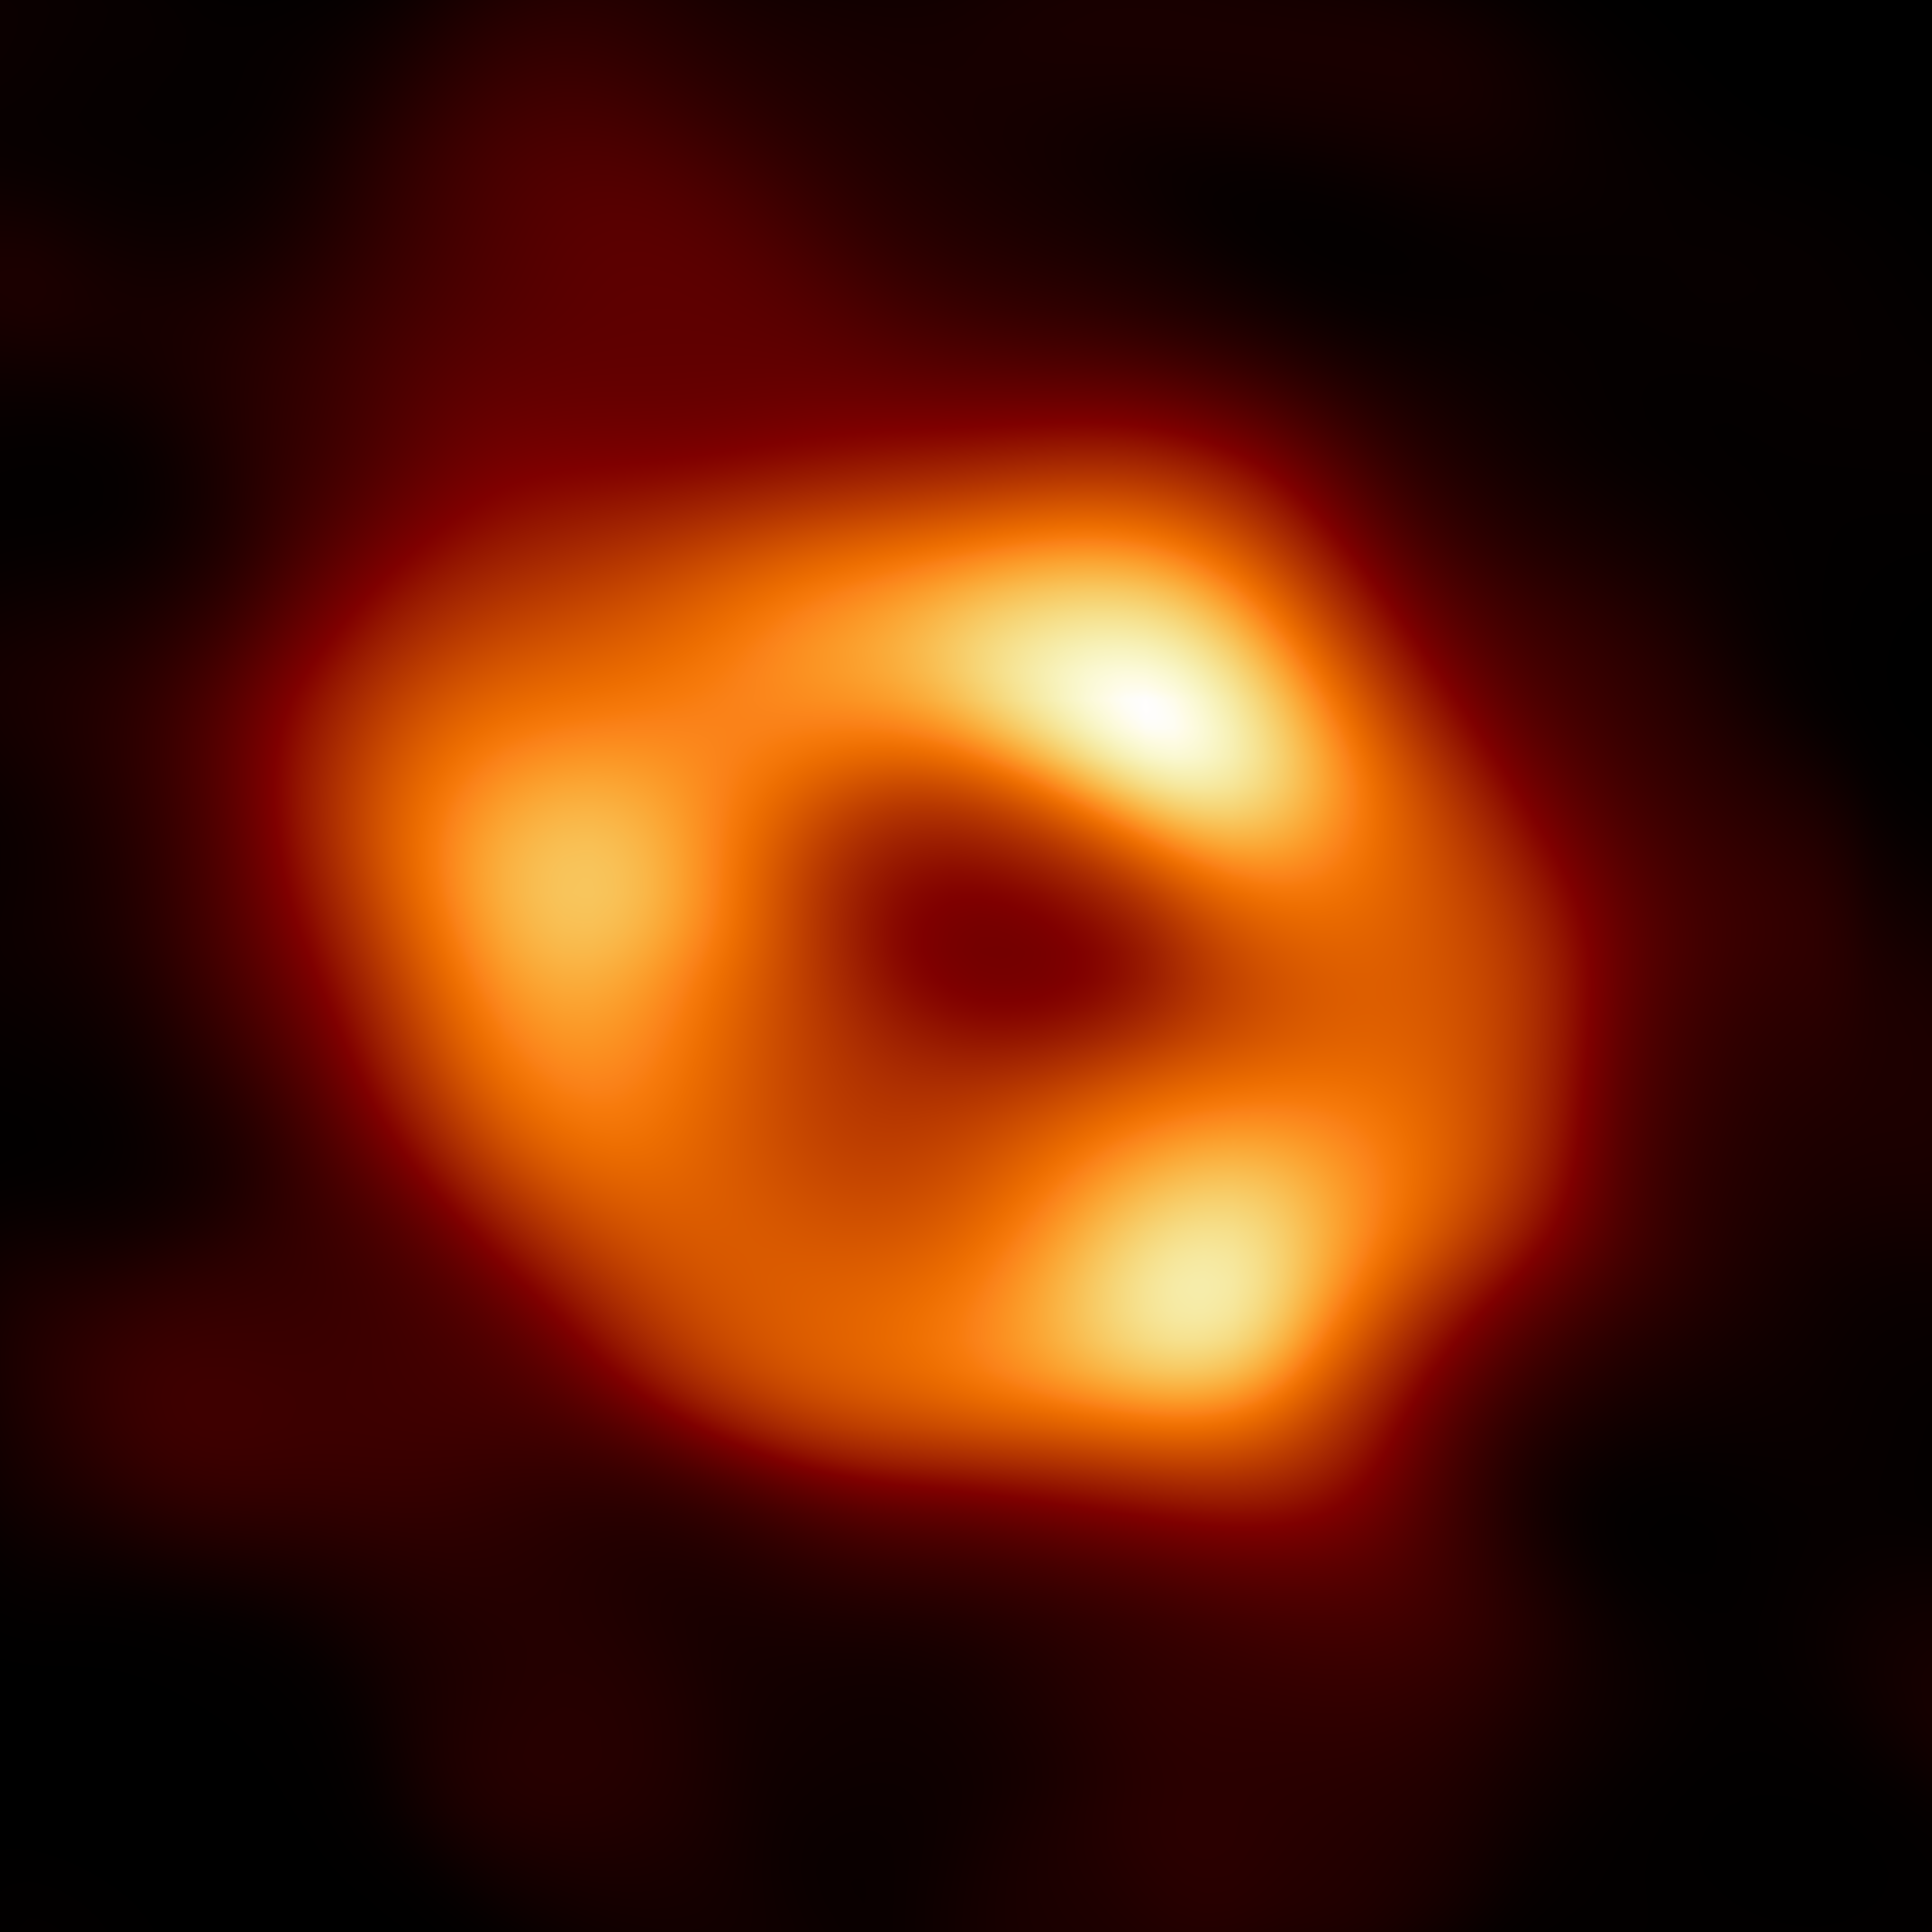

First image of our black hole

This is the first image of Sgr A*, the supermassive black hole at the centre of our galaxy. It’s the first direct visual evidence of the presence of this black hole. It was captured by the Event Horizon Telescope (EHT), an array which linked together eight existing radio observatories across the planet to form a single “Earth-sized” virtual telescope. The telescope is named after the event horizon, the boundary of the black hole beyond which no light can escape.

Although we cannot see the event horizon itself, because it cannot emit light, glowing gas orbiting around the black hole reveals a telltale signature: a dark central region (called a shadow) surrounded by a bright ring-like structure. The new view captures light bent by the powerful gravity of the black hole, which is four million times more massive than our Sun. The image of the Sgr A* black hole is an average of the different images the EHT Collaboration has extracted from its 2017 observations.

In addition to other facilities, the EHT network of radio observatories that made this image possible includes the Atacama Large Millimeter/submillimeter Array (ALMA) and the Atacama Pathfinder EXperiment (APEX) in the Atacama Desert in Chile, co-owned and co-operated by ESO is a partner on behalf of its member states in Europe.

Credit: EHT Collaboration